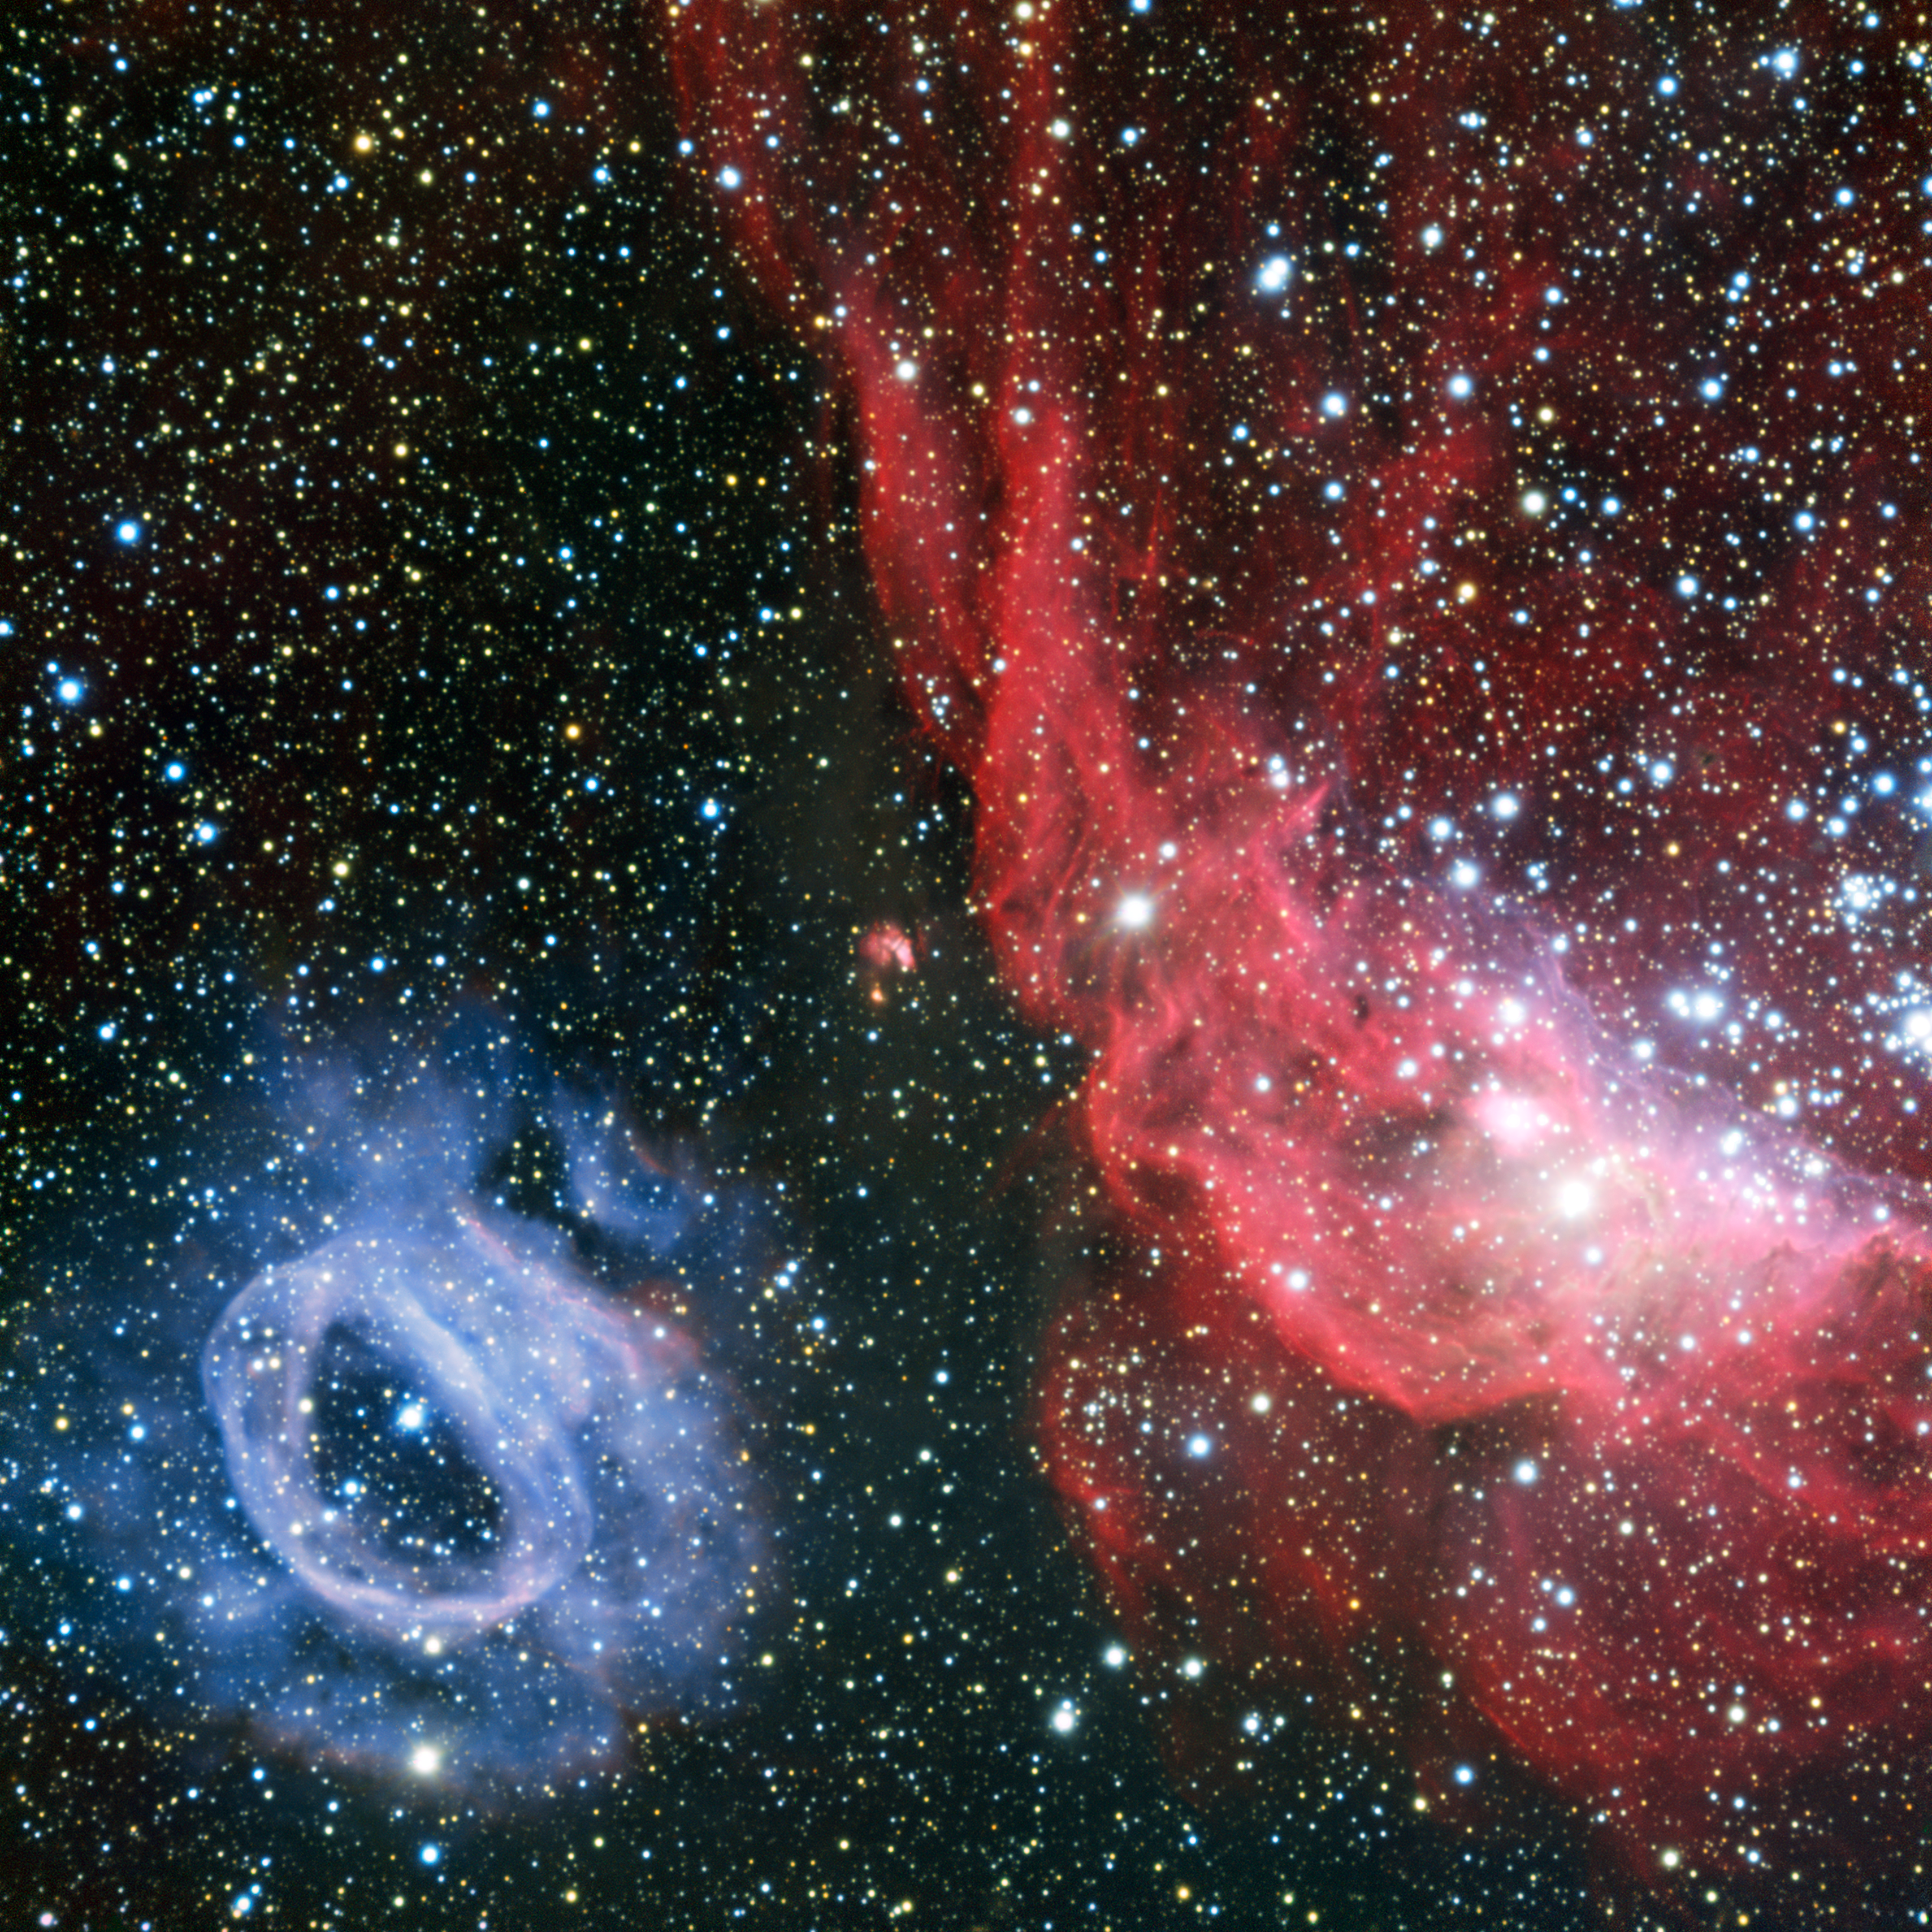

Two very different glowing gas clouds in the Large Magellanic Cloud

ESO's Very Large Telescope has captured a detailed view of a star-forming region in the Large Magellanic Cloud — one of the Milky Way's satellite galaxies. This sharp image reveals two glowing clouds of gas. NGC 2014 (right) is irregularly shaped and red and its neighbour, NGC 2020, is round and blue. These odd and very different forms were both sculpted by powerful stellar winds from extremely hot newborn stars that also radiate into the gas, causing it to glow brightly.

Credit: ESO